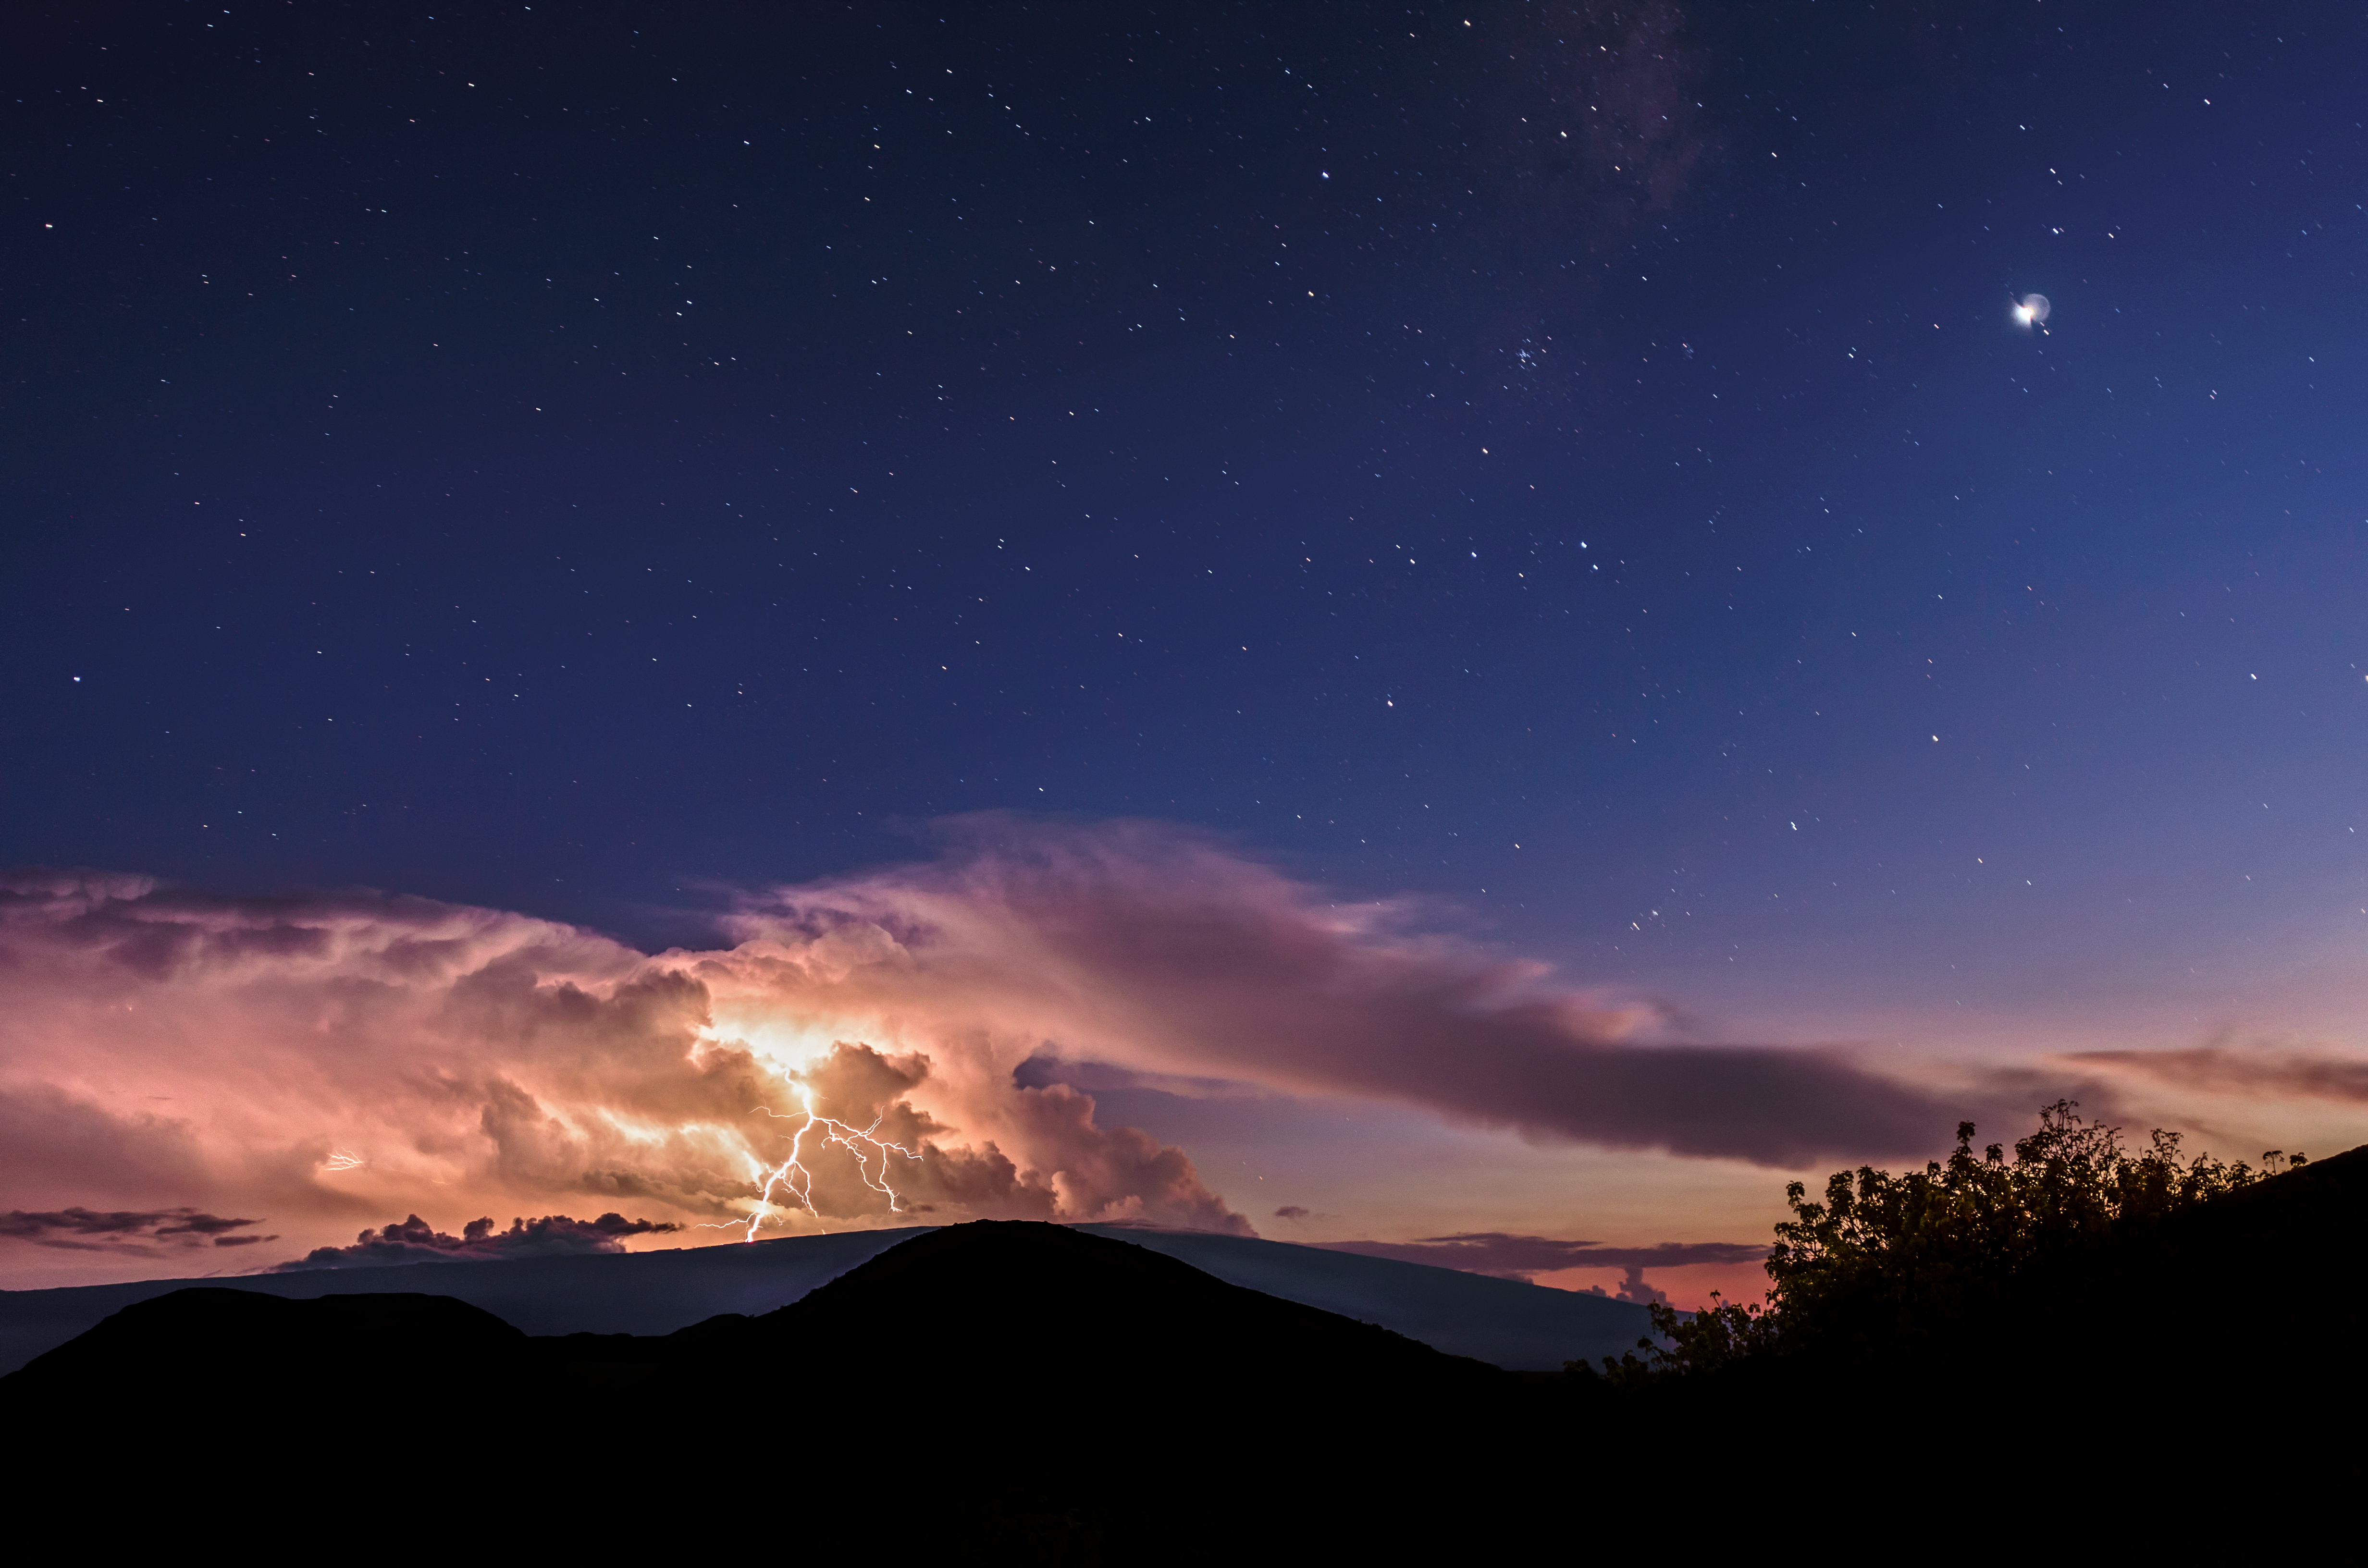

Lightning Above the Mountaintop

A bolt of lightning illuminates clouds hanging above Maunaloa in Hawai‘i, the volcano opposite Maunakea which is home of Gemini North, one half of the International Gemini Observatory, supported in part by the U.S. National Science Foundation and operated by NSF NOIRLab. While the site of superb observing conditions of the night sky for 80% of the year, the summit of Maunakea is occasionally disturbed by thunderstorms like the one shown here above Maunaloa. A smaller second bolt of lightning can also be seen shrouded in the clouds on the left side of this photograph. Gemini North and other telescopes near the summit of Maunakea are only temporarily affected by these rare thunderstorms, and structures are generally built into the observatory buildings to mitigate lightning strikes on the telescopes themselves.

You can view earlier Images of the Week featuring the lightning phenomena called a red sprite near Maunakea here and here.

Credit: International Gemini Observatory/NOIRLab/NSF/AURA/J. Chu